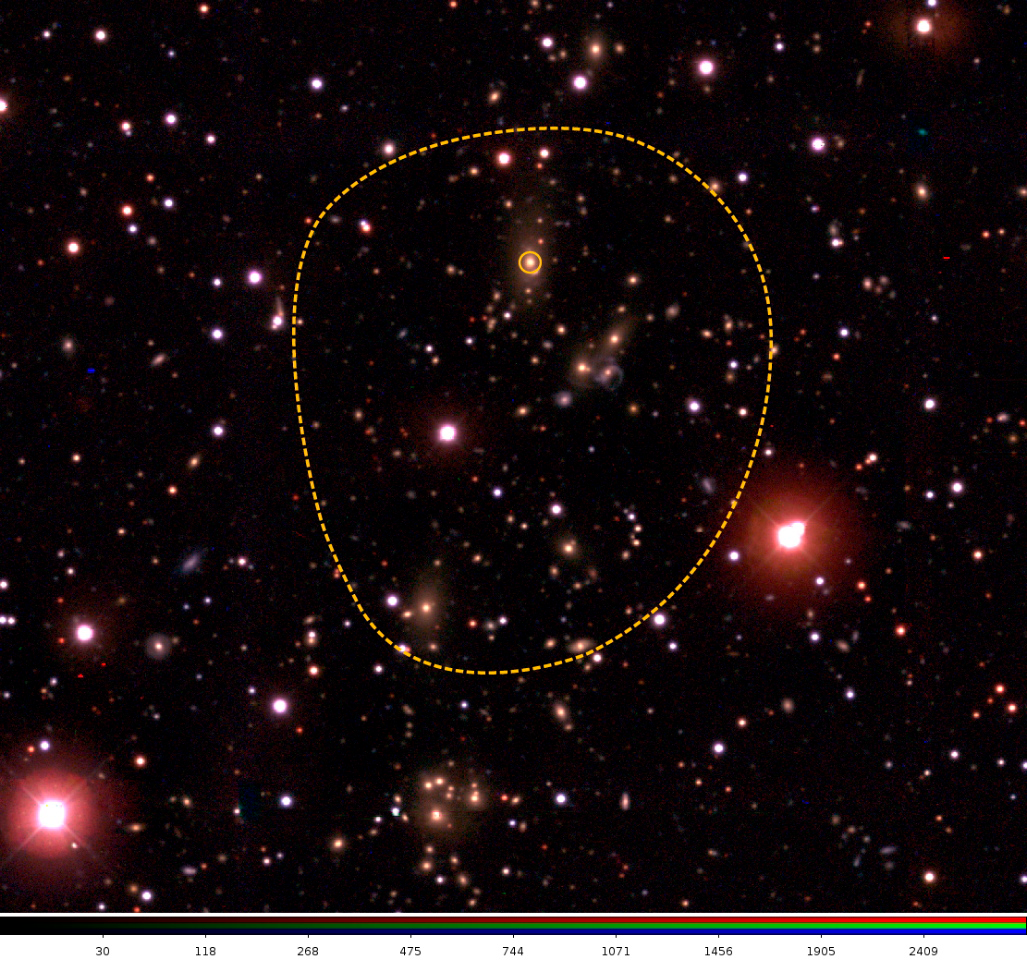

Galaxy clusters may offer critical clues to Dark Energy

In this image, taken at the Blanco telescope, the boundary of the cluster of galaxies is marked with a dashed line. The brightest galaxy in the cluster galaxy (BCG) is circled.

Credit: NOIRLab